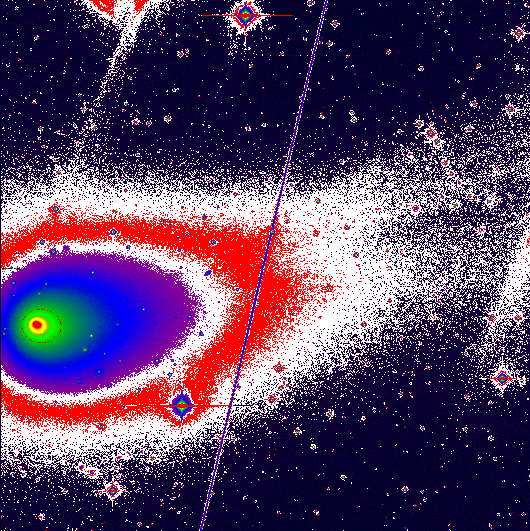

Comet Hyakutake develops two tails

The present photo is the first to show the turn-on of the ion tail (this is the technical term for this event). It is a reproduction of a 15-min CCD exposure obtained by ESO-astronomer Ferdinando Patat on Feb. 16.35 UT with the Danish 1.54-m telescope and the DFOSC multimode instrument (2k x 2k pix CCD) at the ESO La Silla Observatory. An R-filtre was used. The frame was image-processed at the ESO office in Santiago de Chile by another ESO-astronomer, Stefano Benetti, and then transferred to ESO Garching. The field measures 10.4 x 10.4 arcmin; the scale is 0.39 arcsec/pix; North is up and East is to the left.

Credit: ESO